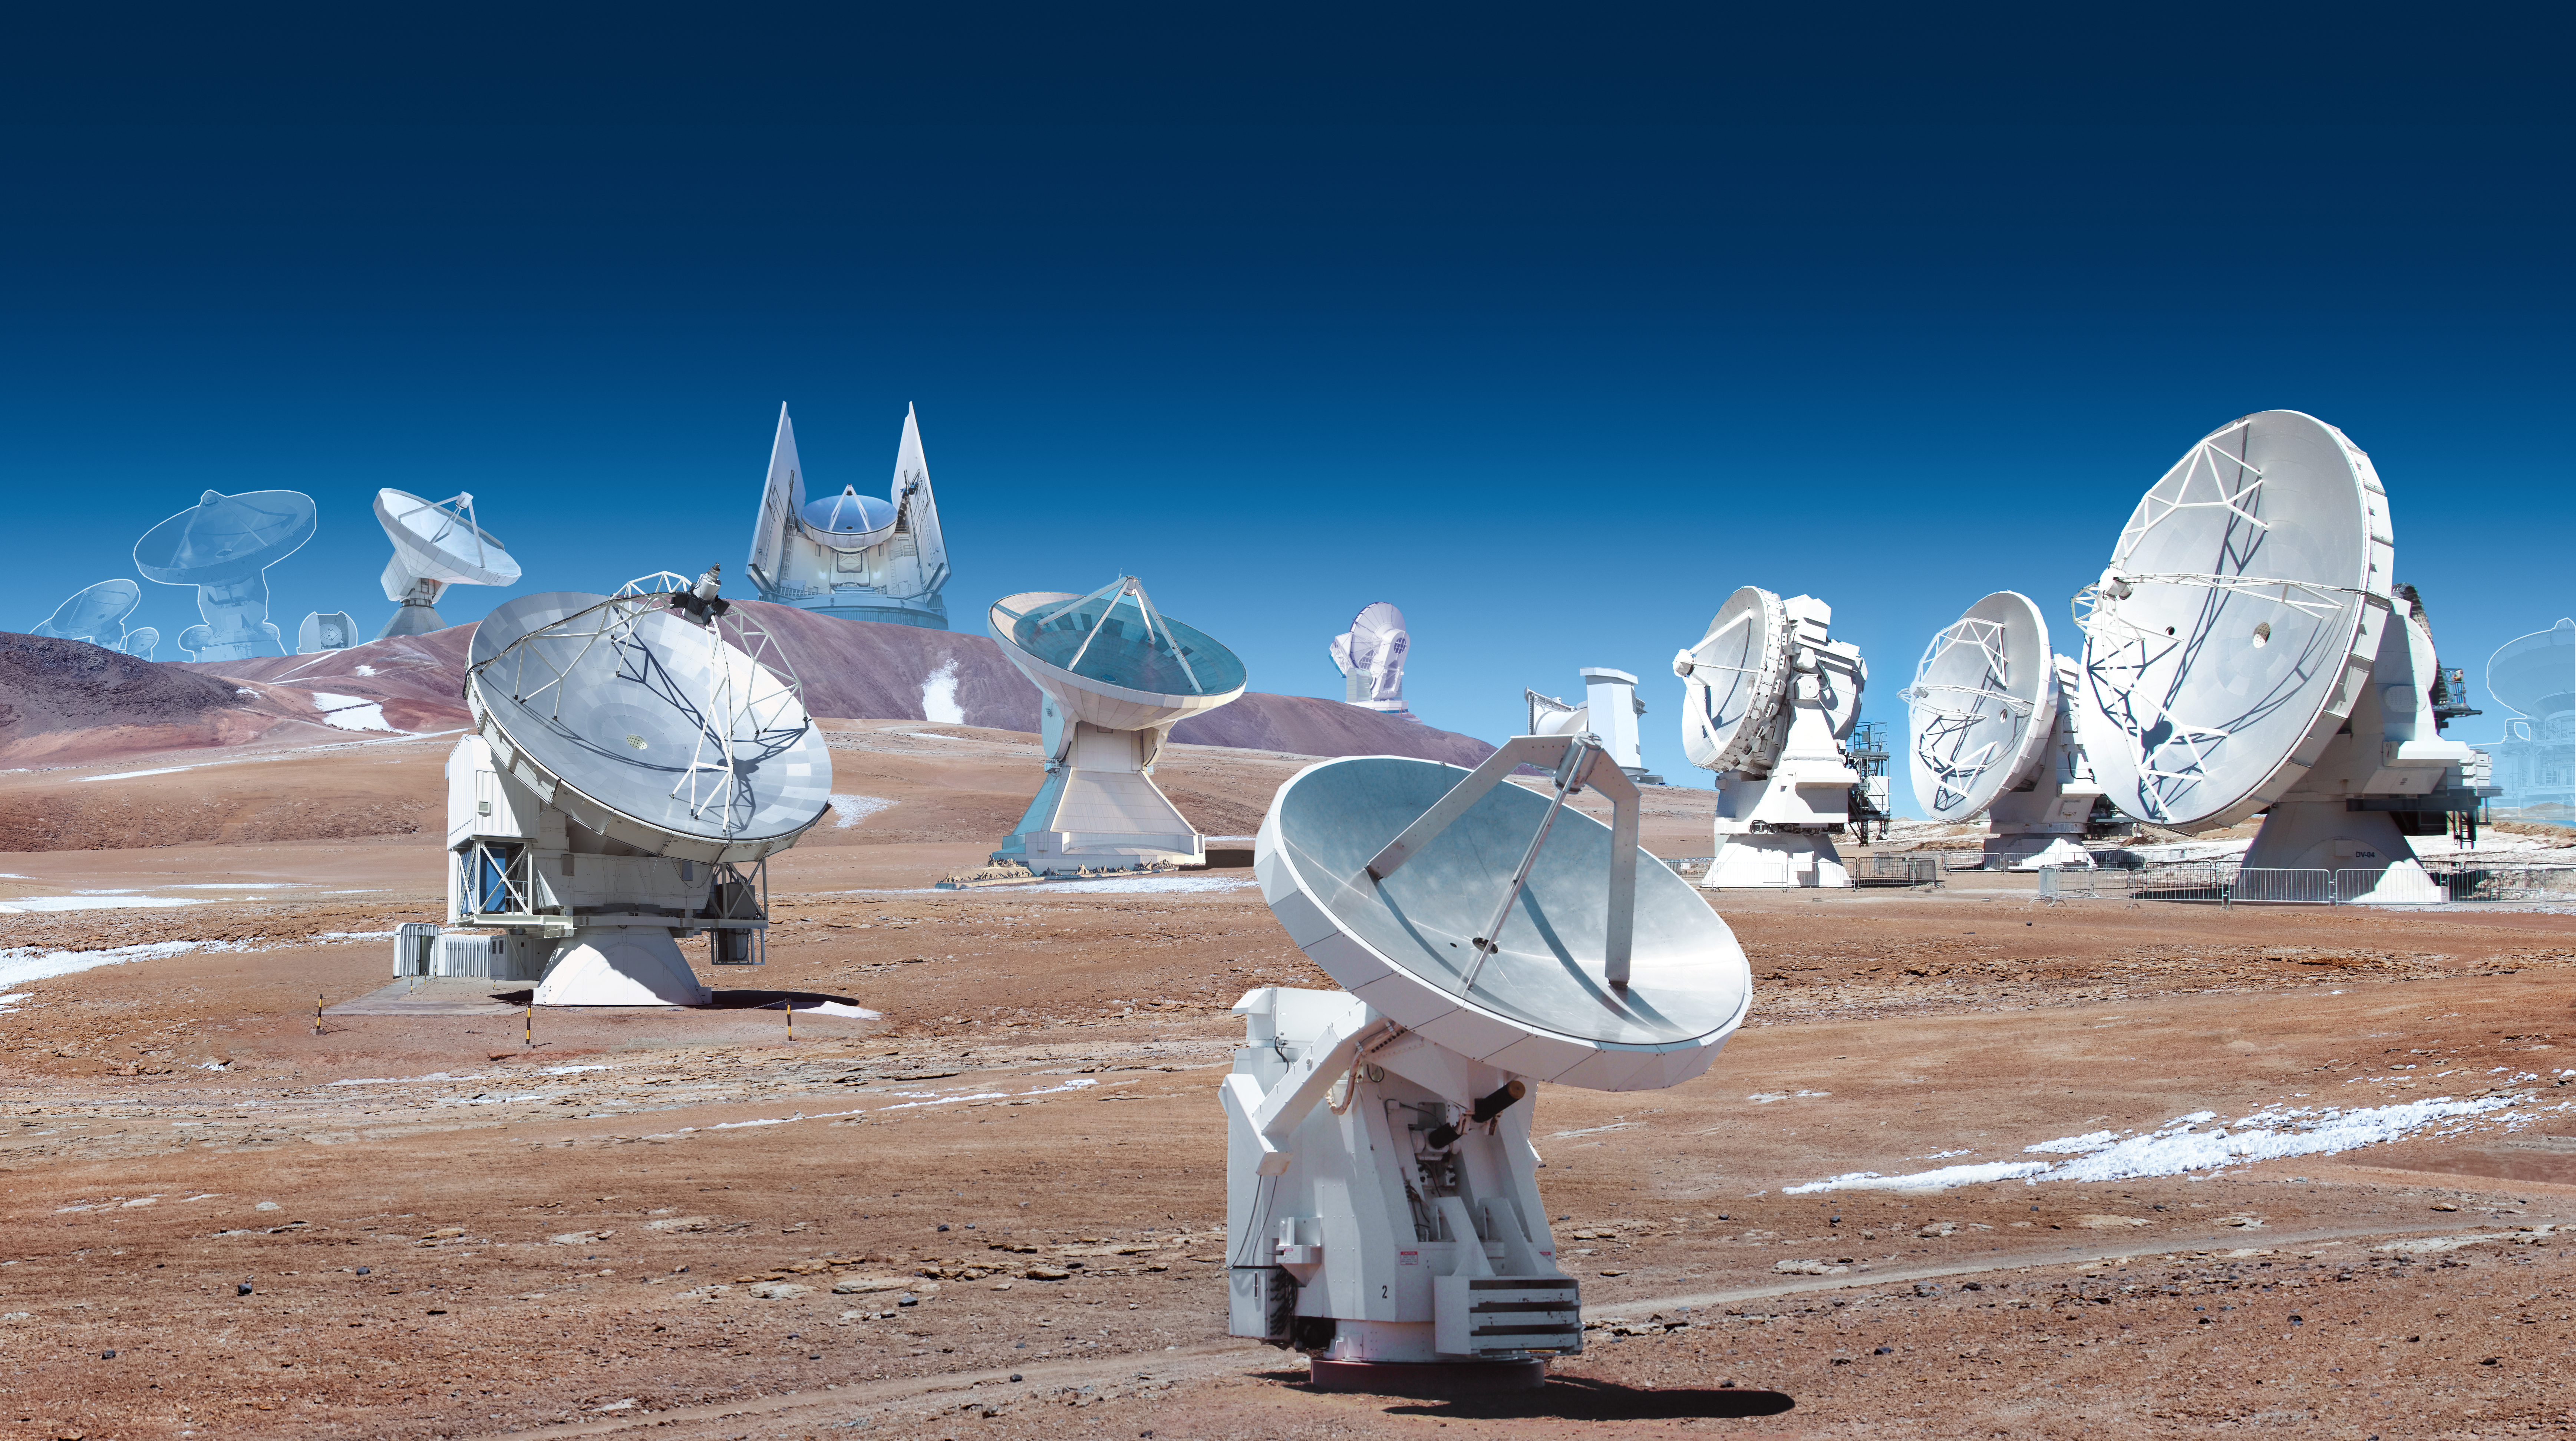

Montage of the Event Horizon Telescope observatories (day)

A montage of the radio observatories that form the Event Horizon Telescope (EHT) network used to image the Milky Way’s central black hole, Sagittarius A*. These include the Atacama Large Millimeter/submillimeter Array (ALMA), the Atacama Pathfinder EXperiment (APEX), IRAM 30-meter telescope, James Clark Maxwell Telescope (JCMT), Large Millimeter Telescope (LMT), Submillimeter Array (SMA), Submillimeter Telescope (SMT) and South Pole Telescope (SPT).

The slightly transparent telescopes in the background represent the three telescopes added to the EHT network after 2018: the Greenland Telescope, the NOrthern Extended Millimeter Array (NOEMA) in France, and the UArizona ARO 12-meter Telescope at Kitt Peak. These telescopes were added to the array after the 2017 observations of Sagittarius A*.

Credit: ESO/M. Kornmesser. Images of individual telescopes: ALMA: ESO APEX: ESO LMT: INAOE ArchivesGLT: N. PatelJCMT: EAO-W. MontgomerieSMT: D. Harvey30m: N. BillotSPT: WikipediaSMA: S. R. SchimpfNOEMA: IRAMKitt Peak: Wikipedia Milky Way: N. Risinger (skysurvey.org)